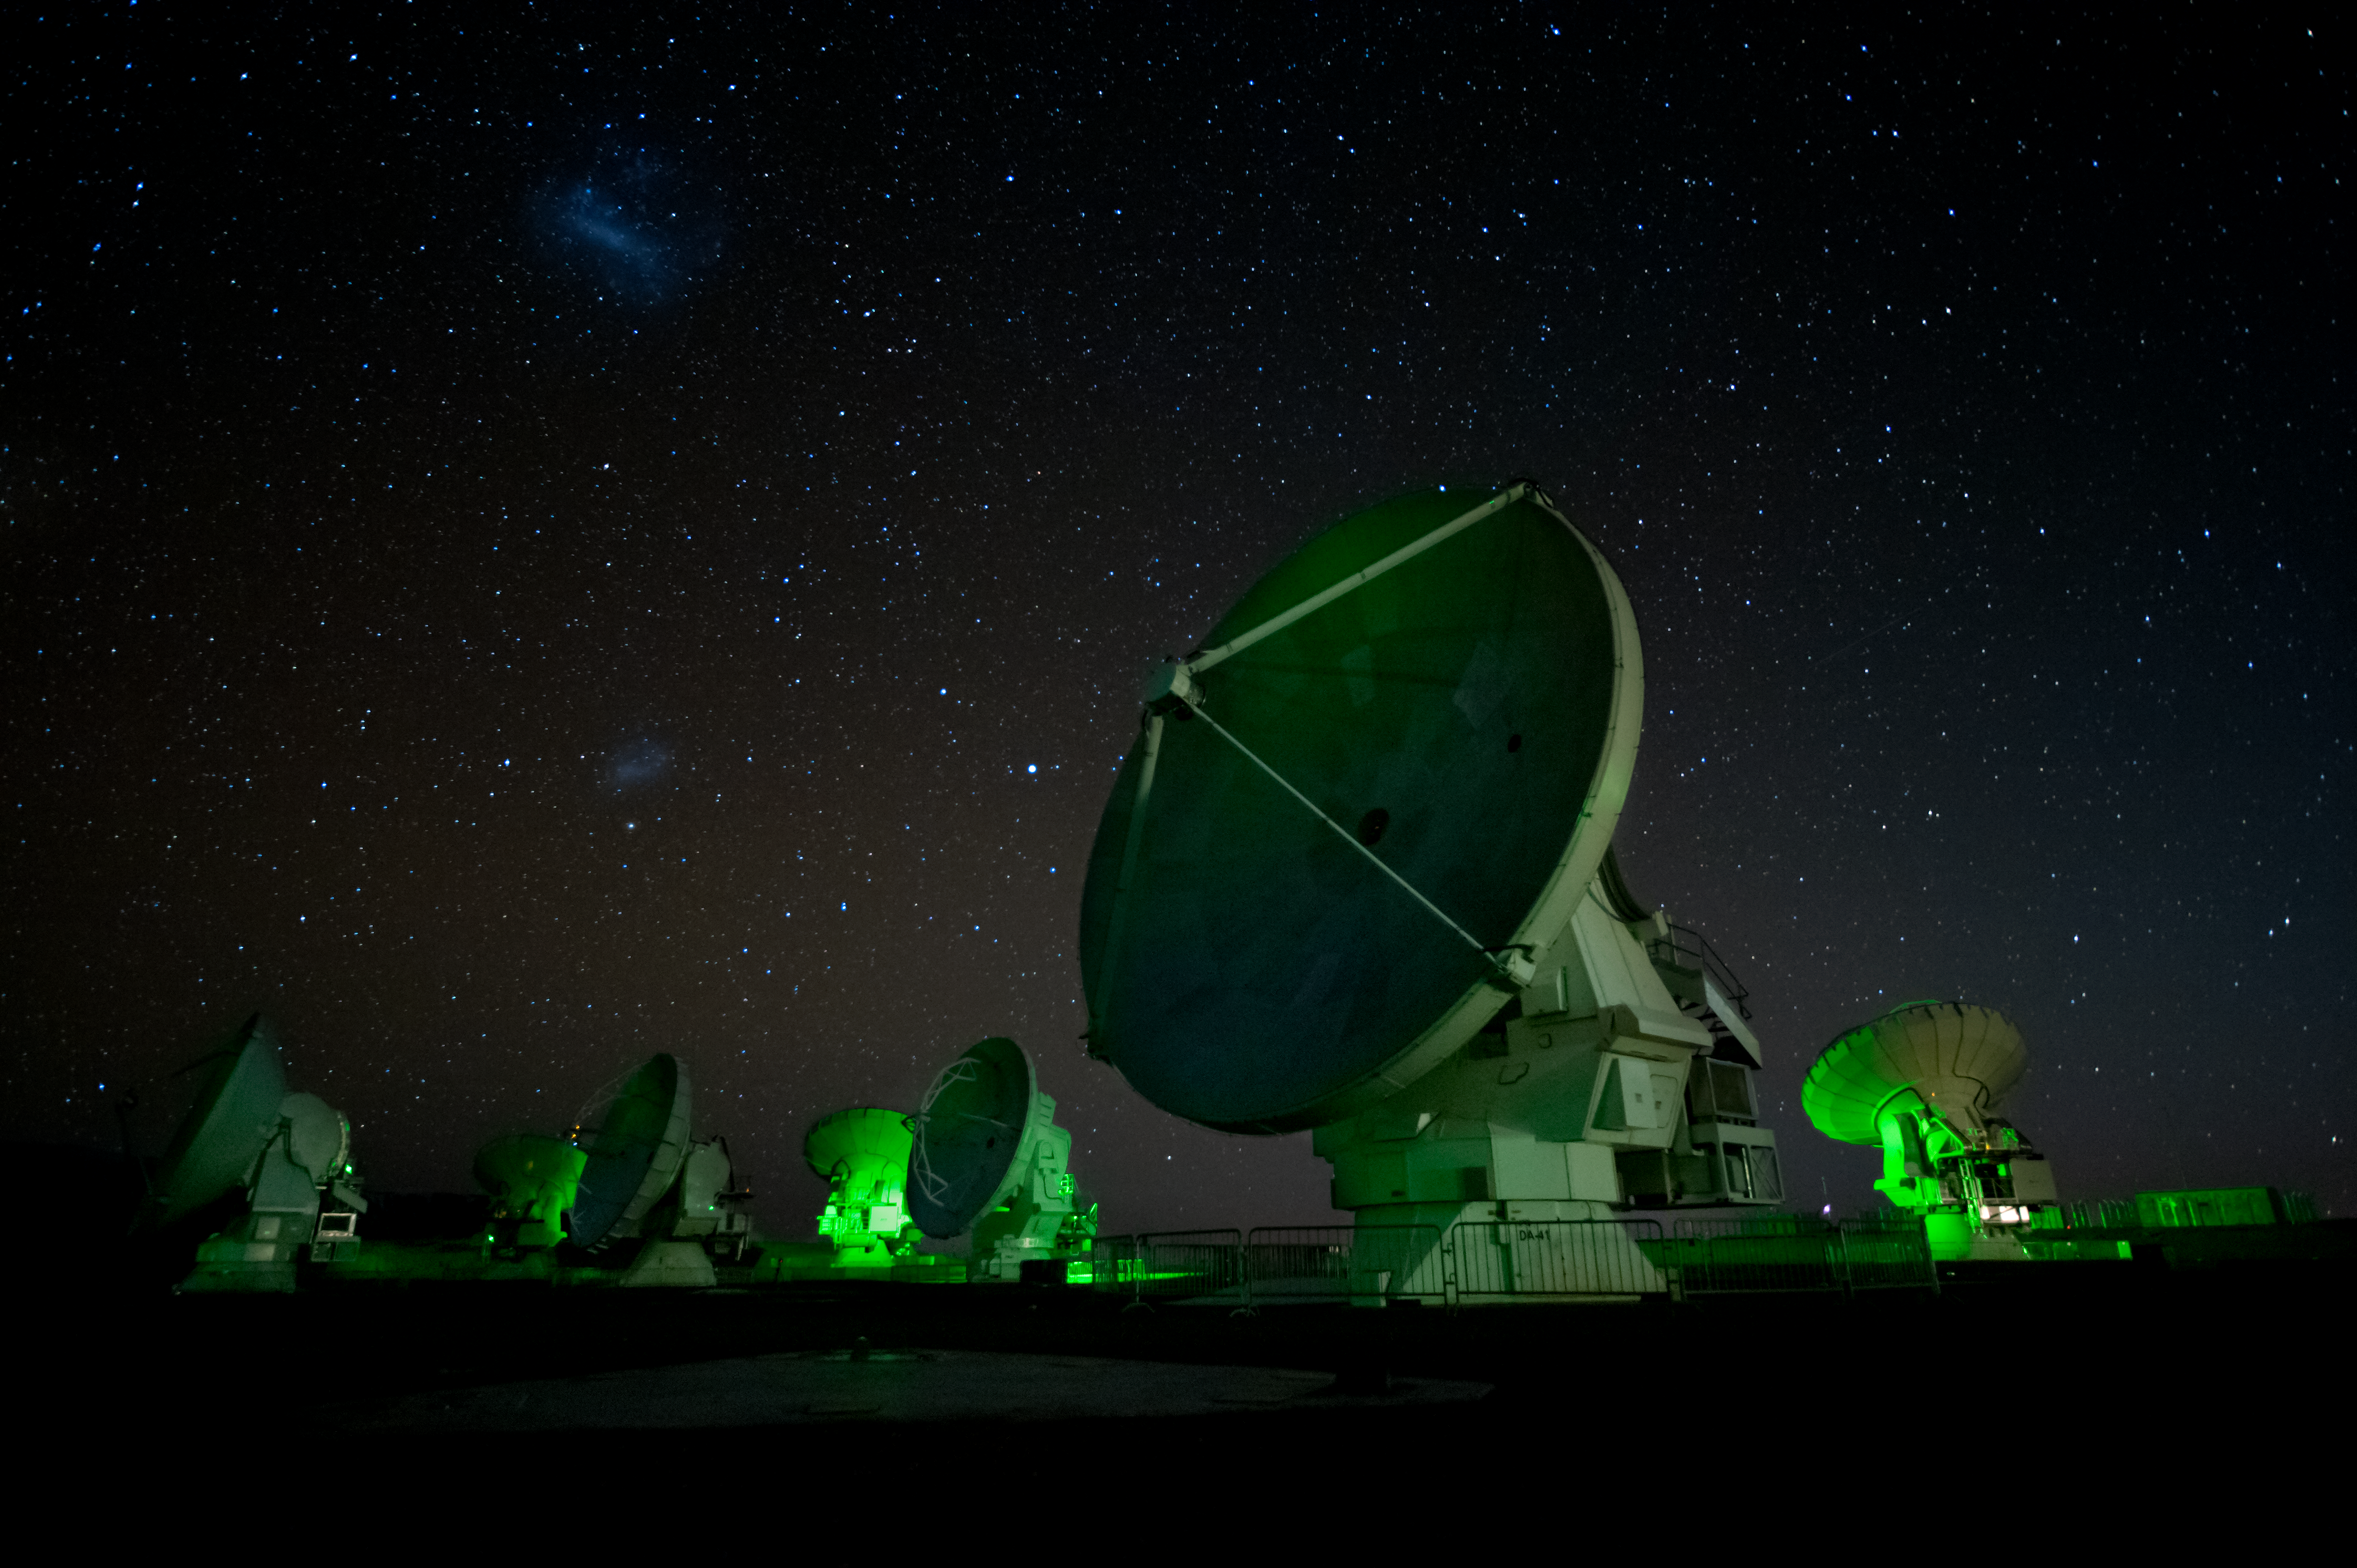

ALMA antenna array

ALMA antenna array at 5,000m under the Large and Small Magellanic Clouds.

Credit: ESO/Max Alexander